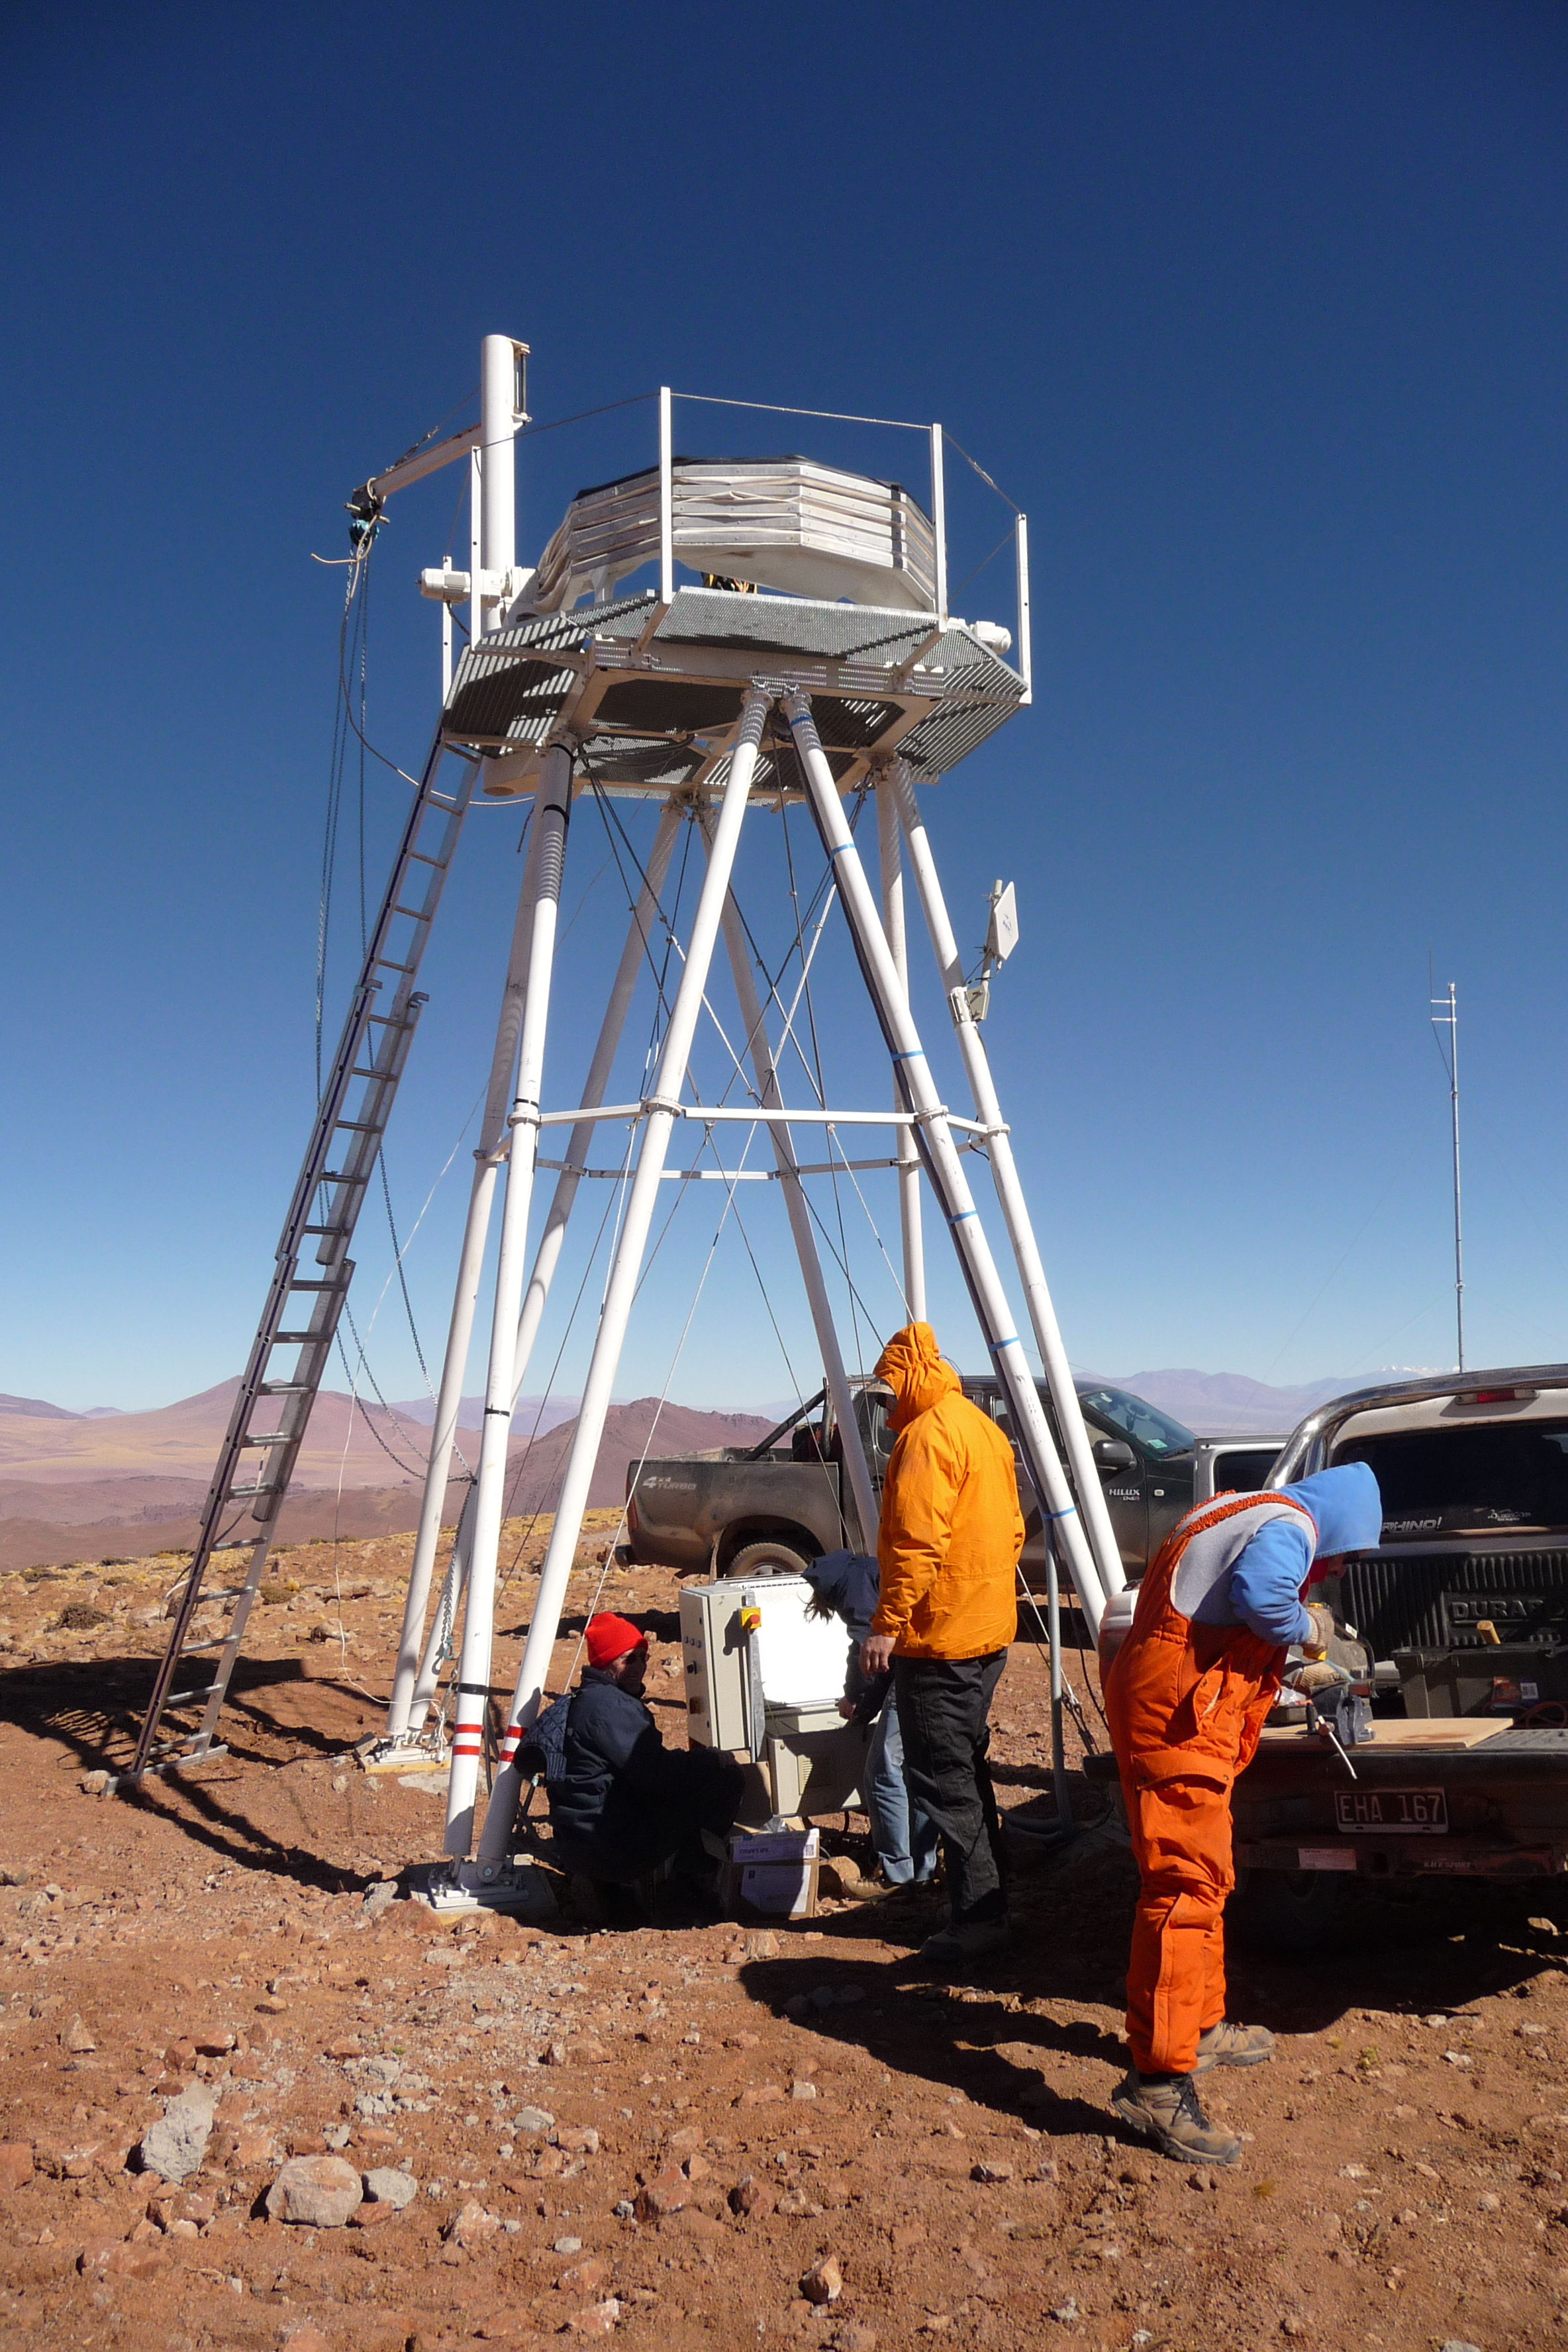

ELT site testing - Cerro Macon / Argentina

The ELT programme office has studied half a dozen potential sites for the future ELT observatory. Various aspects need to be considered in the site selection process. Parameters taken into account are not restricted to 'sky quality', but include more general scientific aspects, as well as parameters essential for construction and operations (e.g. accessibility, water and power supply, political stability etc.). The above picture shows the setting up of the ESO astronomical site monitor on top of Cerro Macon, in Argentina. Cerro Macon was not included in the ELT Site Selection Advisory Committee's final short list for the recommended site.

Credit: ESO/G. Lombardi (glphoto.it)